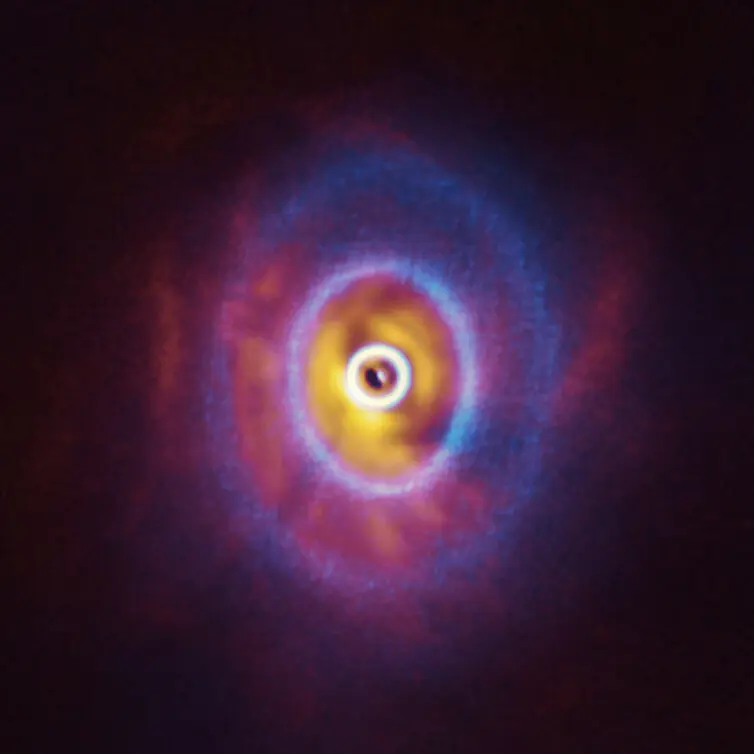

ALMA and SPHERE view of GW Orionis (superimposed)

ALMA and the SPHERE instrument on ESO’s Very Large Telescope have imaged GW Orionis, a triple star system with a peculiar inner region. Unlike the flat planet-forming discs we see around many stars, GW Orionis features a warped disc, deformed by the movements of the three stars at its centre. This composite image shows both the ALMA and SPHERE observations of the disc by Kraus et al. The ALMA image (blue) shows the disc’s ringed structure, with the innermost ring (part of which is visible as an oblong dot at the very centre of the image) separated from the rest of the disc. The SPHERE observations (orange-red) allowed astronomers to see for the first time the shadow of this innermost ring on the rest of the disc, which made it possible for them to reconstruct its warped shape.

Credit: ALMA (ESO/NAOJ/NRAO), ESO/Exeter/Kraus et al